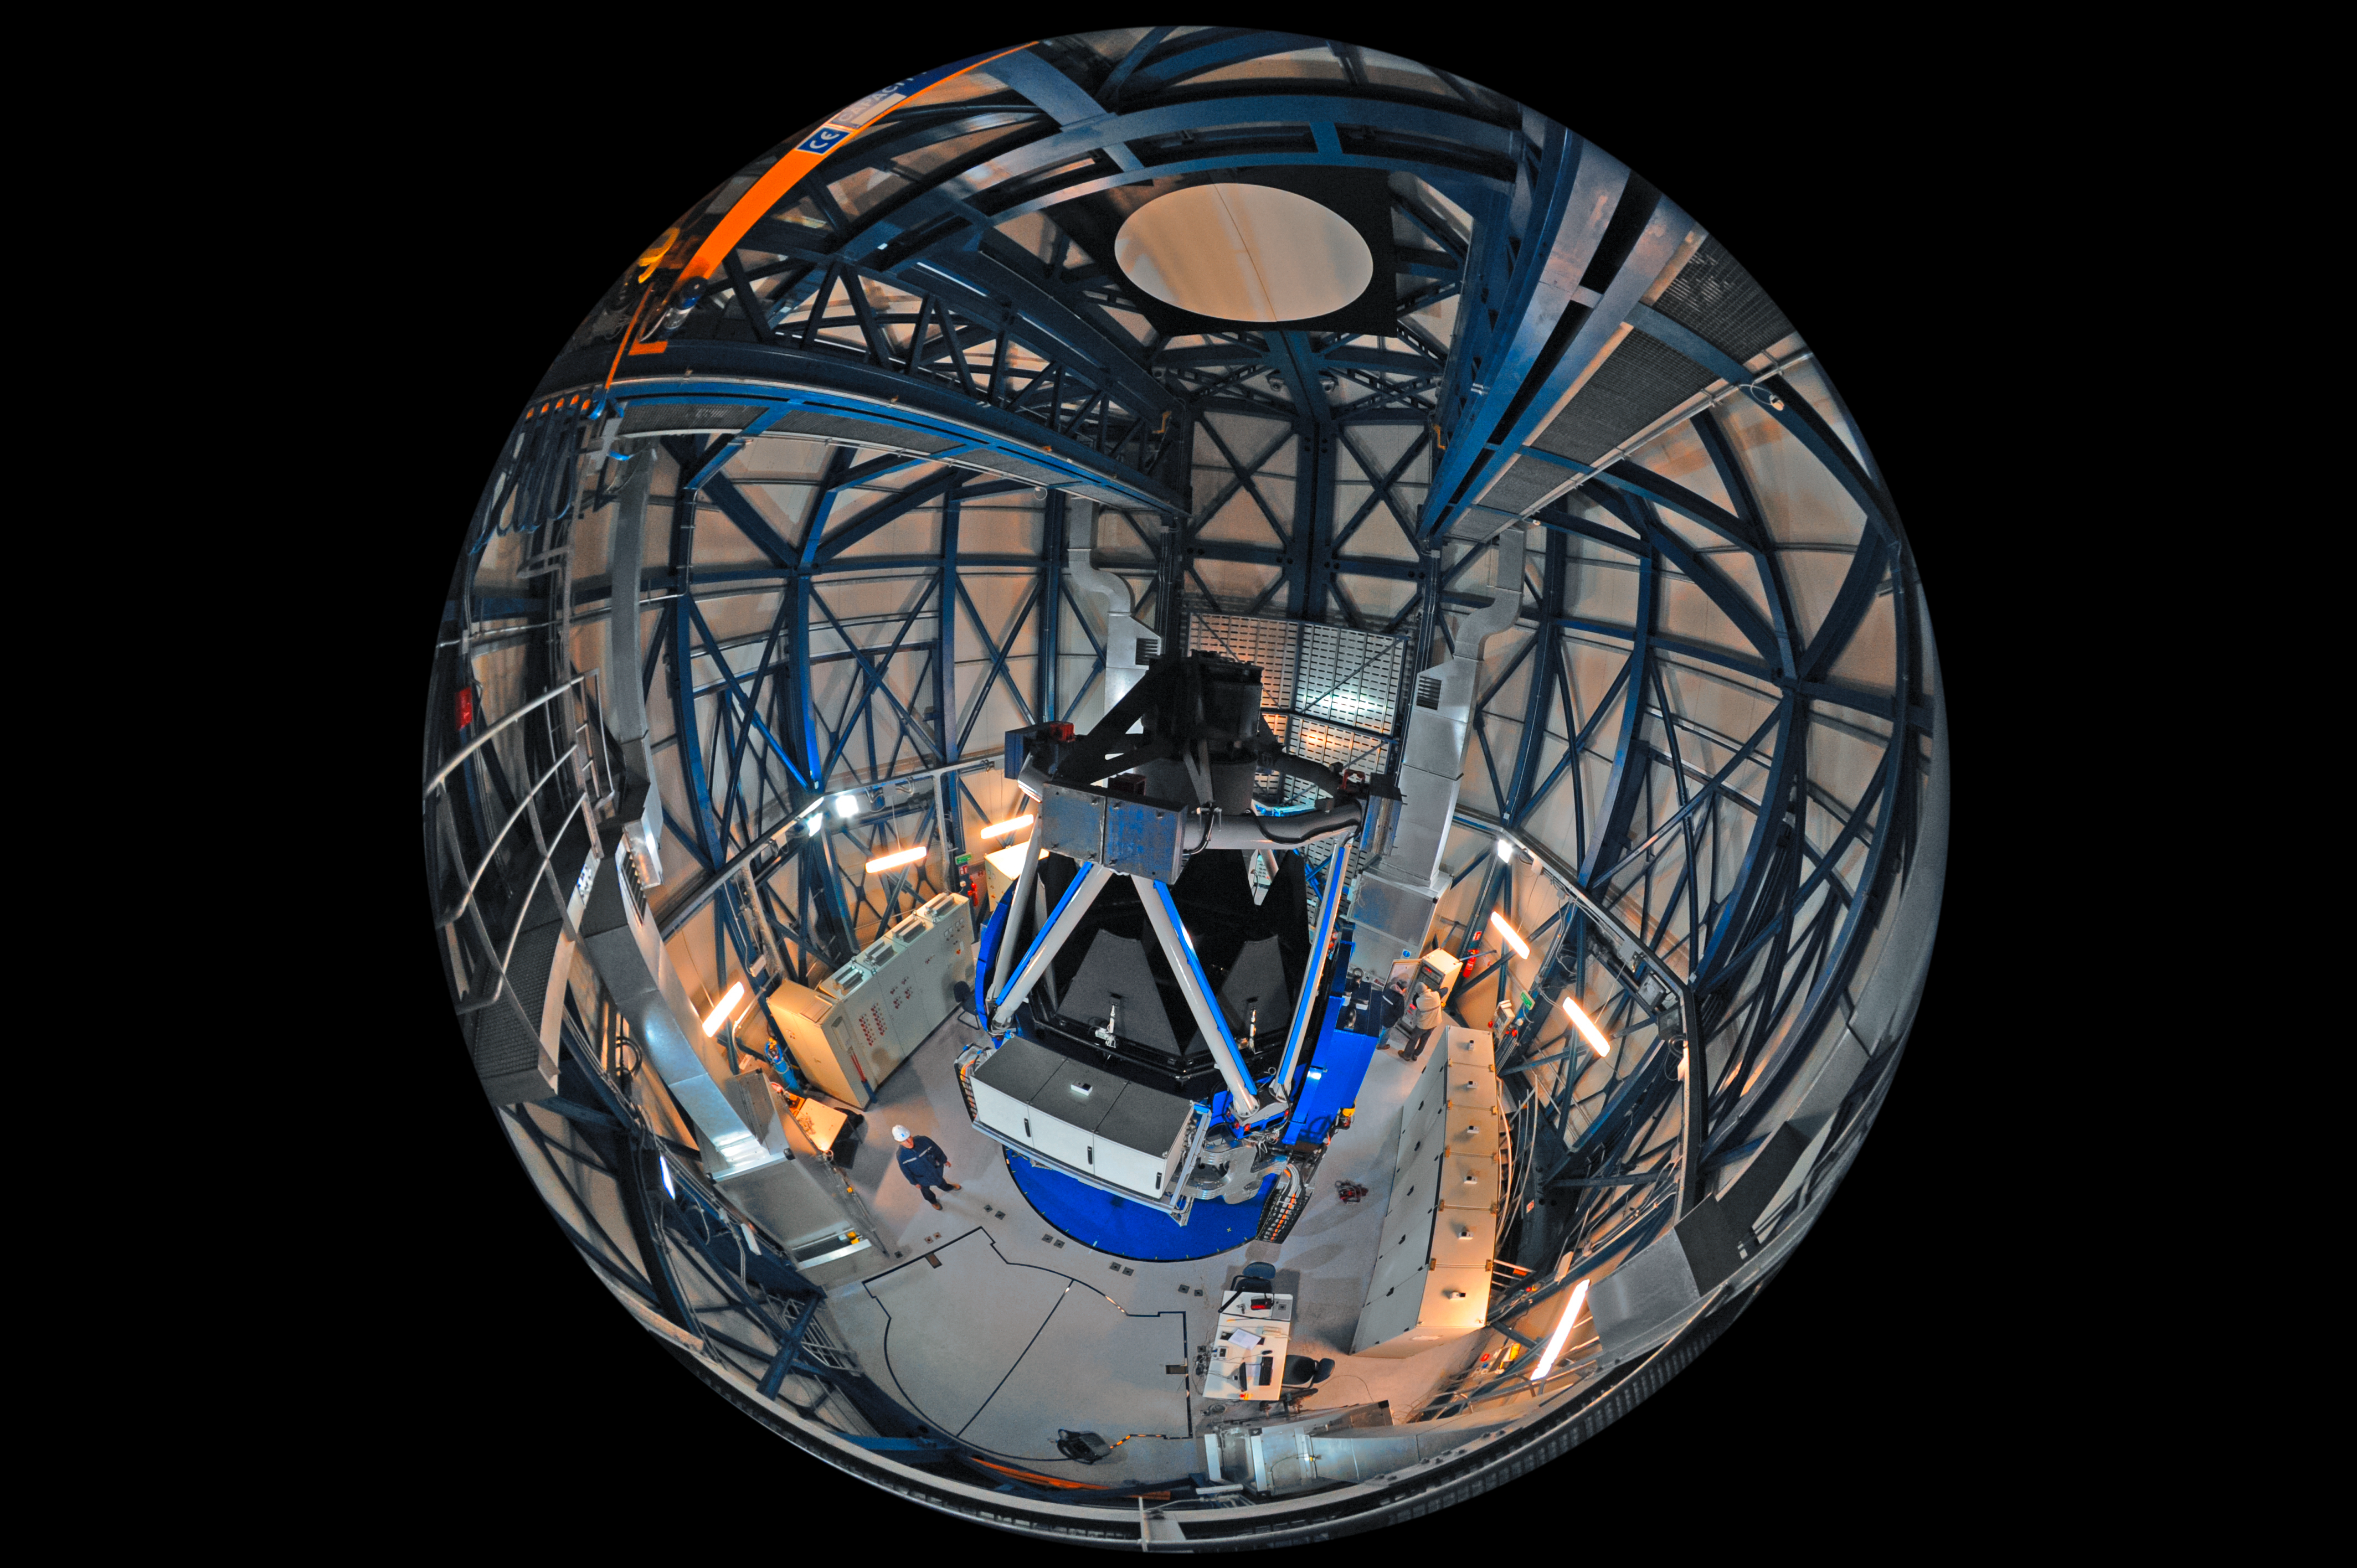

Fly on the wall of the VST

This unique fish-eye fulldome image peers down on the telescope structure of ESO's VLT Survey Telescope (VST), providing a fly-on-the-wall perspective inside the telescope's dome.

In addition to housing the telescope's 2.61-metre primary mirror and smaller secondary mirror, this structure is equipped with an enormous 268-megapixel camera. The camera, known as OmegaCAM, is the successor of the Wide Field Imager (WFI) currently installed at the MPG/ESO 2.2-metre telescope at La Silla.

The VST, which has a field of view twice as broad as the full Moon, is housed in an enclosure immediately adjacent to the four Unit Telescopes of the Very Large Telescope (VLT) at ESO's Paranal Observatory.

Credit: ESO/S. Brunier